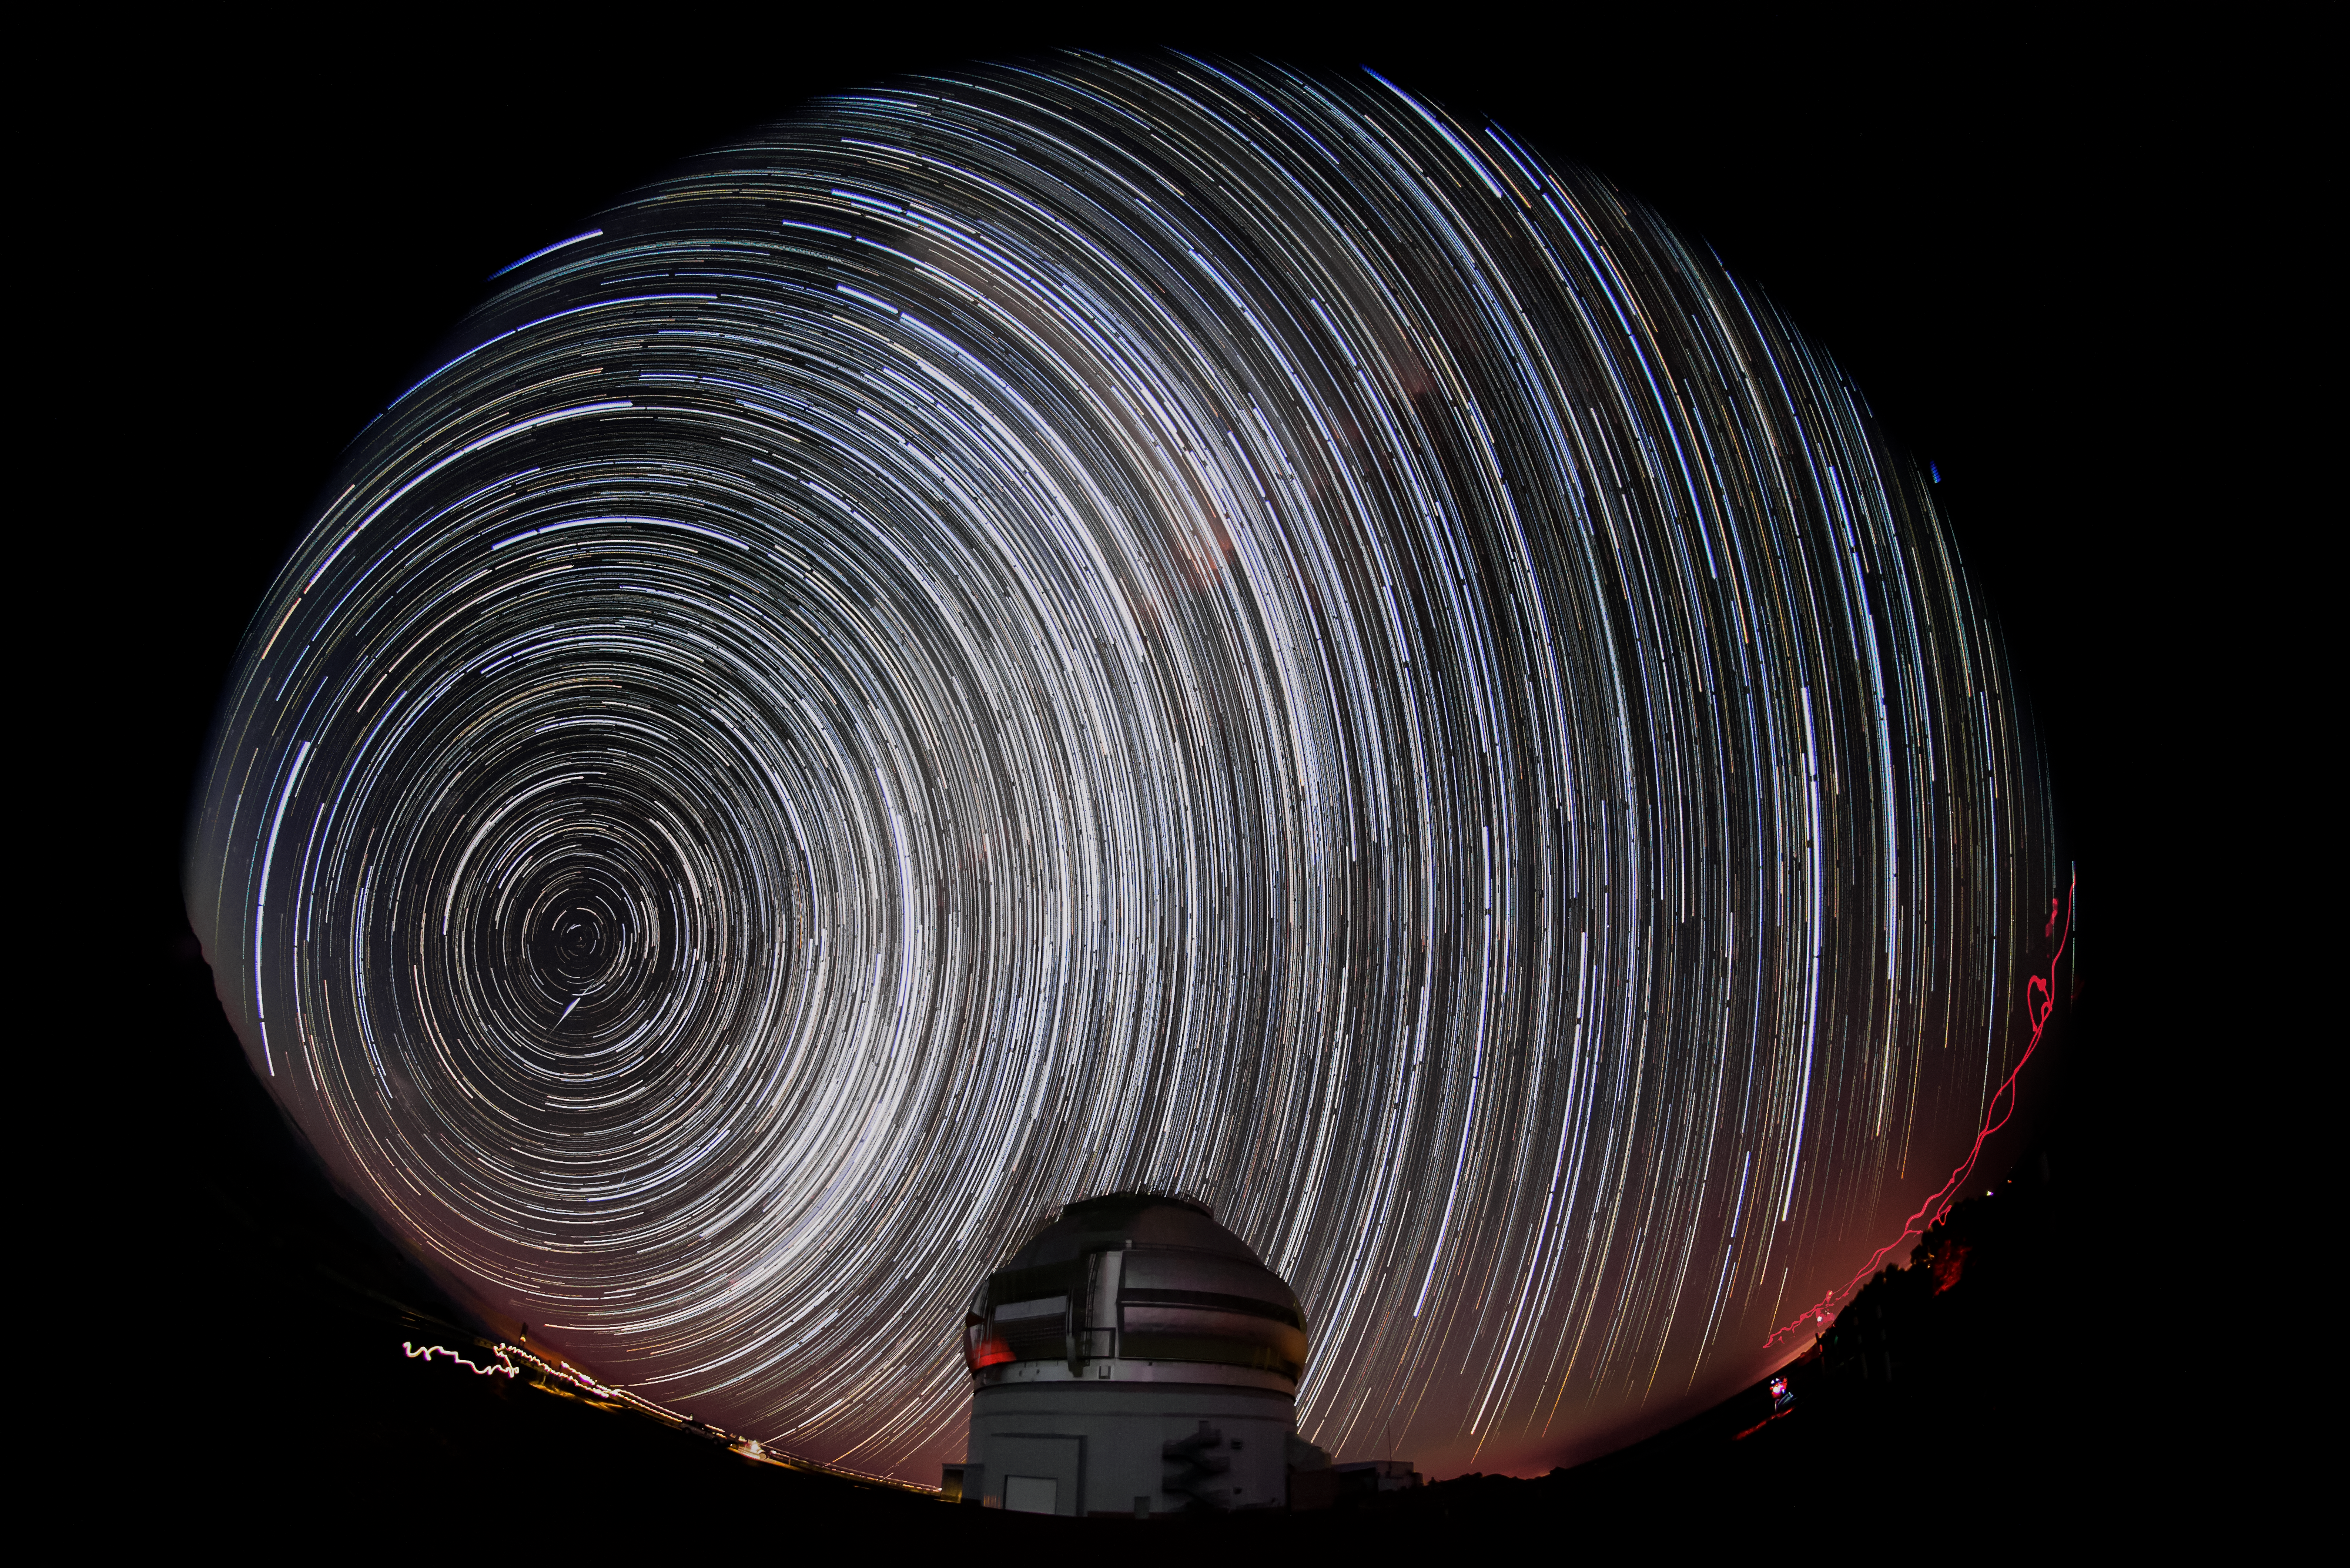

Star Trails Above Gemini South

This photo shows the Gemini South 8-meter telescope located on Cerro Pachón, Chile. The stars appear to blur into trails over the course of the long photographic exposure time. Gemini South is a part of the International Gemini Observatory, a program of NSF NOIRLab.

Credit: International Gemini Observatory/NOIRLab/AURA/NSF/M. Paredes